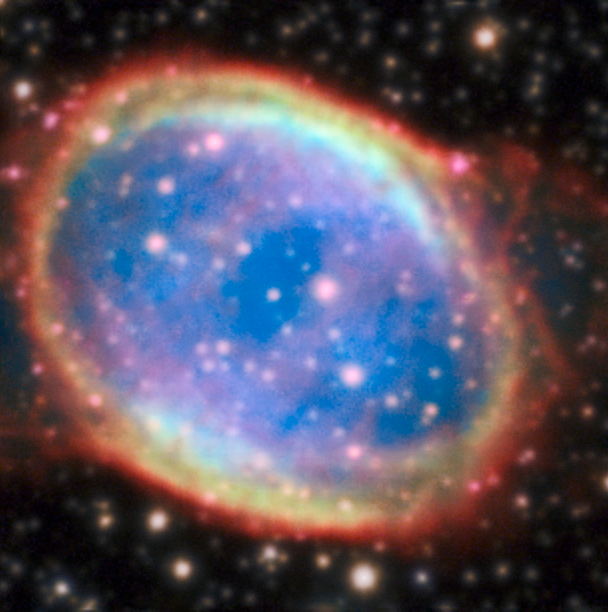

NGC 6563

The planetary nebula NGC 6563 resides in a crowded starry region of the sky. In natural sky conditions many of these stars remain invisible due to the blurring effect of the Earth’s atmosphere. This image is part of an image comparison.

Credit: ESO/P. Weilbacher